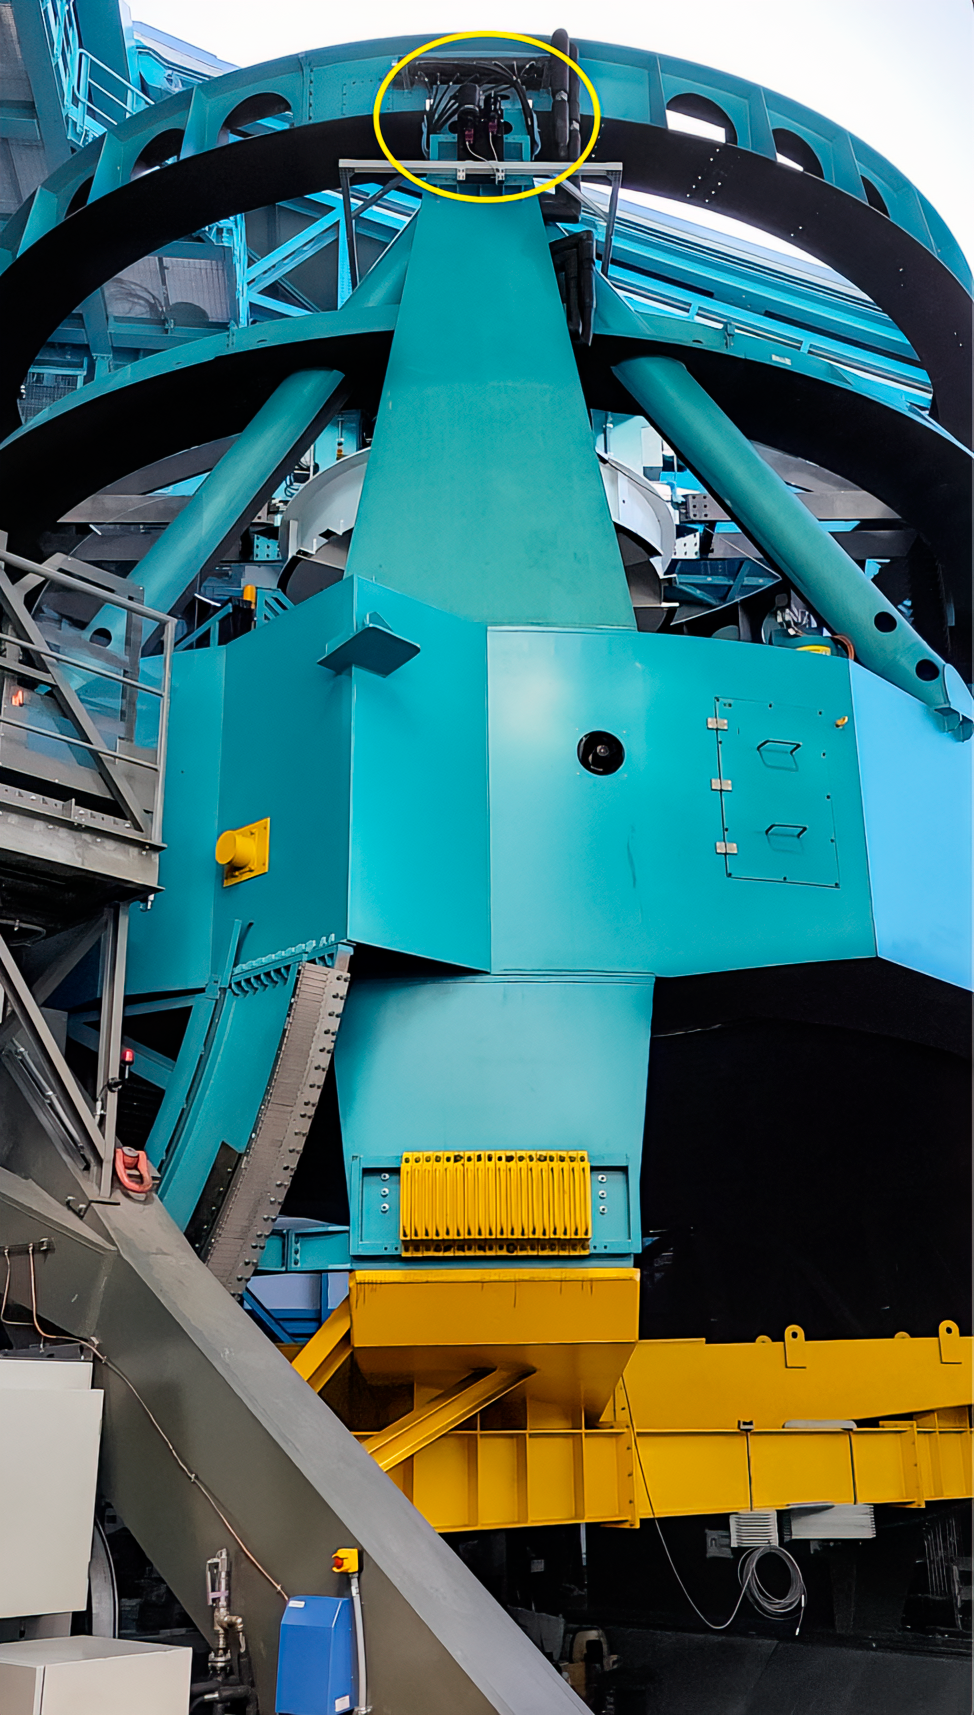

Rubin StarTracker Cameras

The NSF-DOE Vera C. Rubin Observatory StarTracker cameras are two small cameras mounted on the outside of the Telescope Mount Assembly (TMA). The observing team takes images of the sky with these cameras and uses astrometry software to determine where in the sky the telescope is pointing. This photo shows where the cameras are mounted on the TMA.

Credit: RubinObs/NOIRLab/SLAC/NSF/DOE/AURA/C. Lage